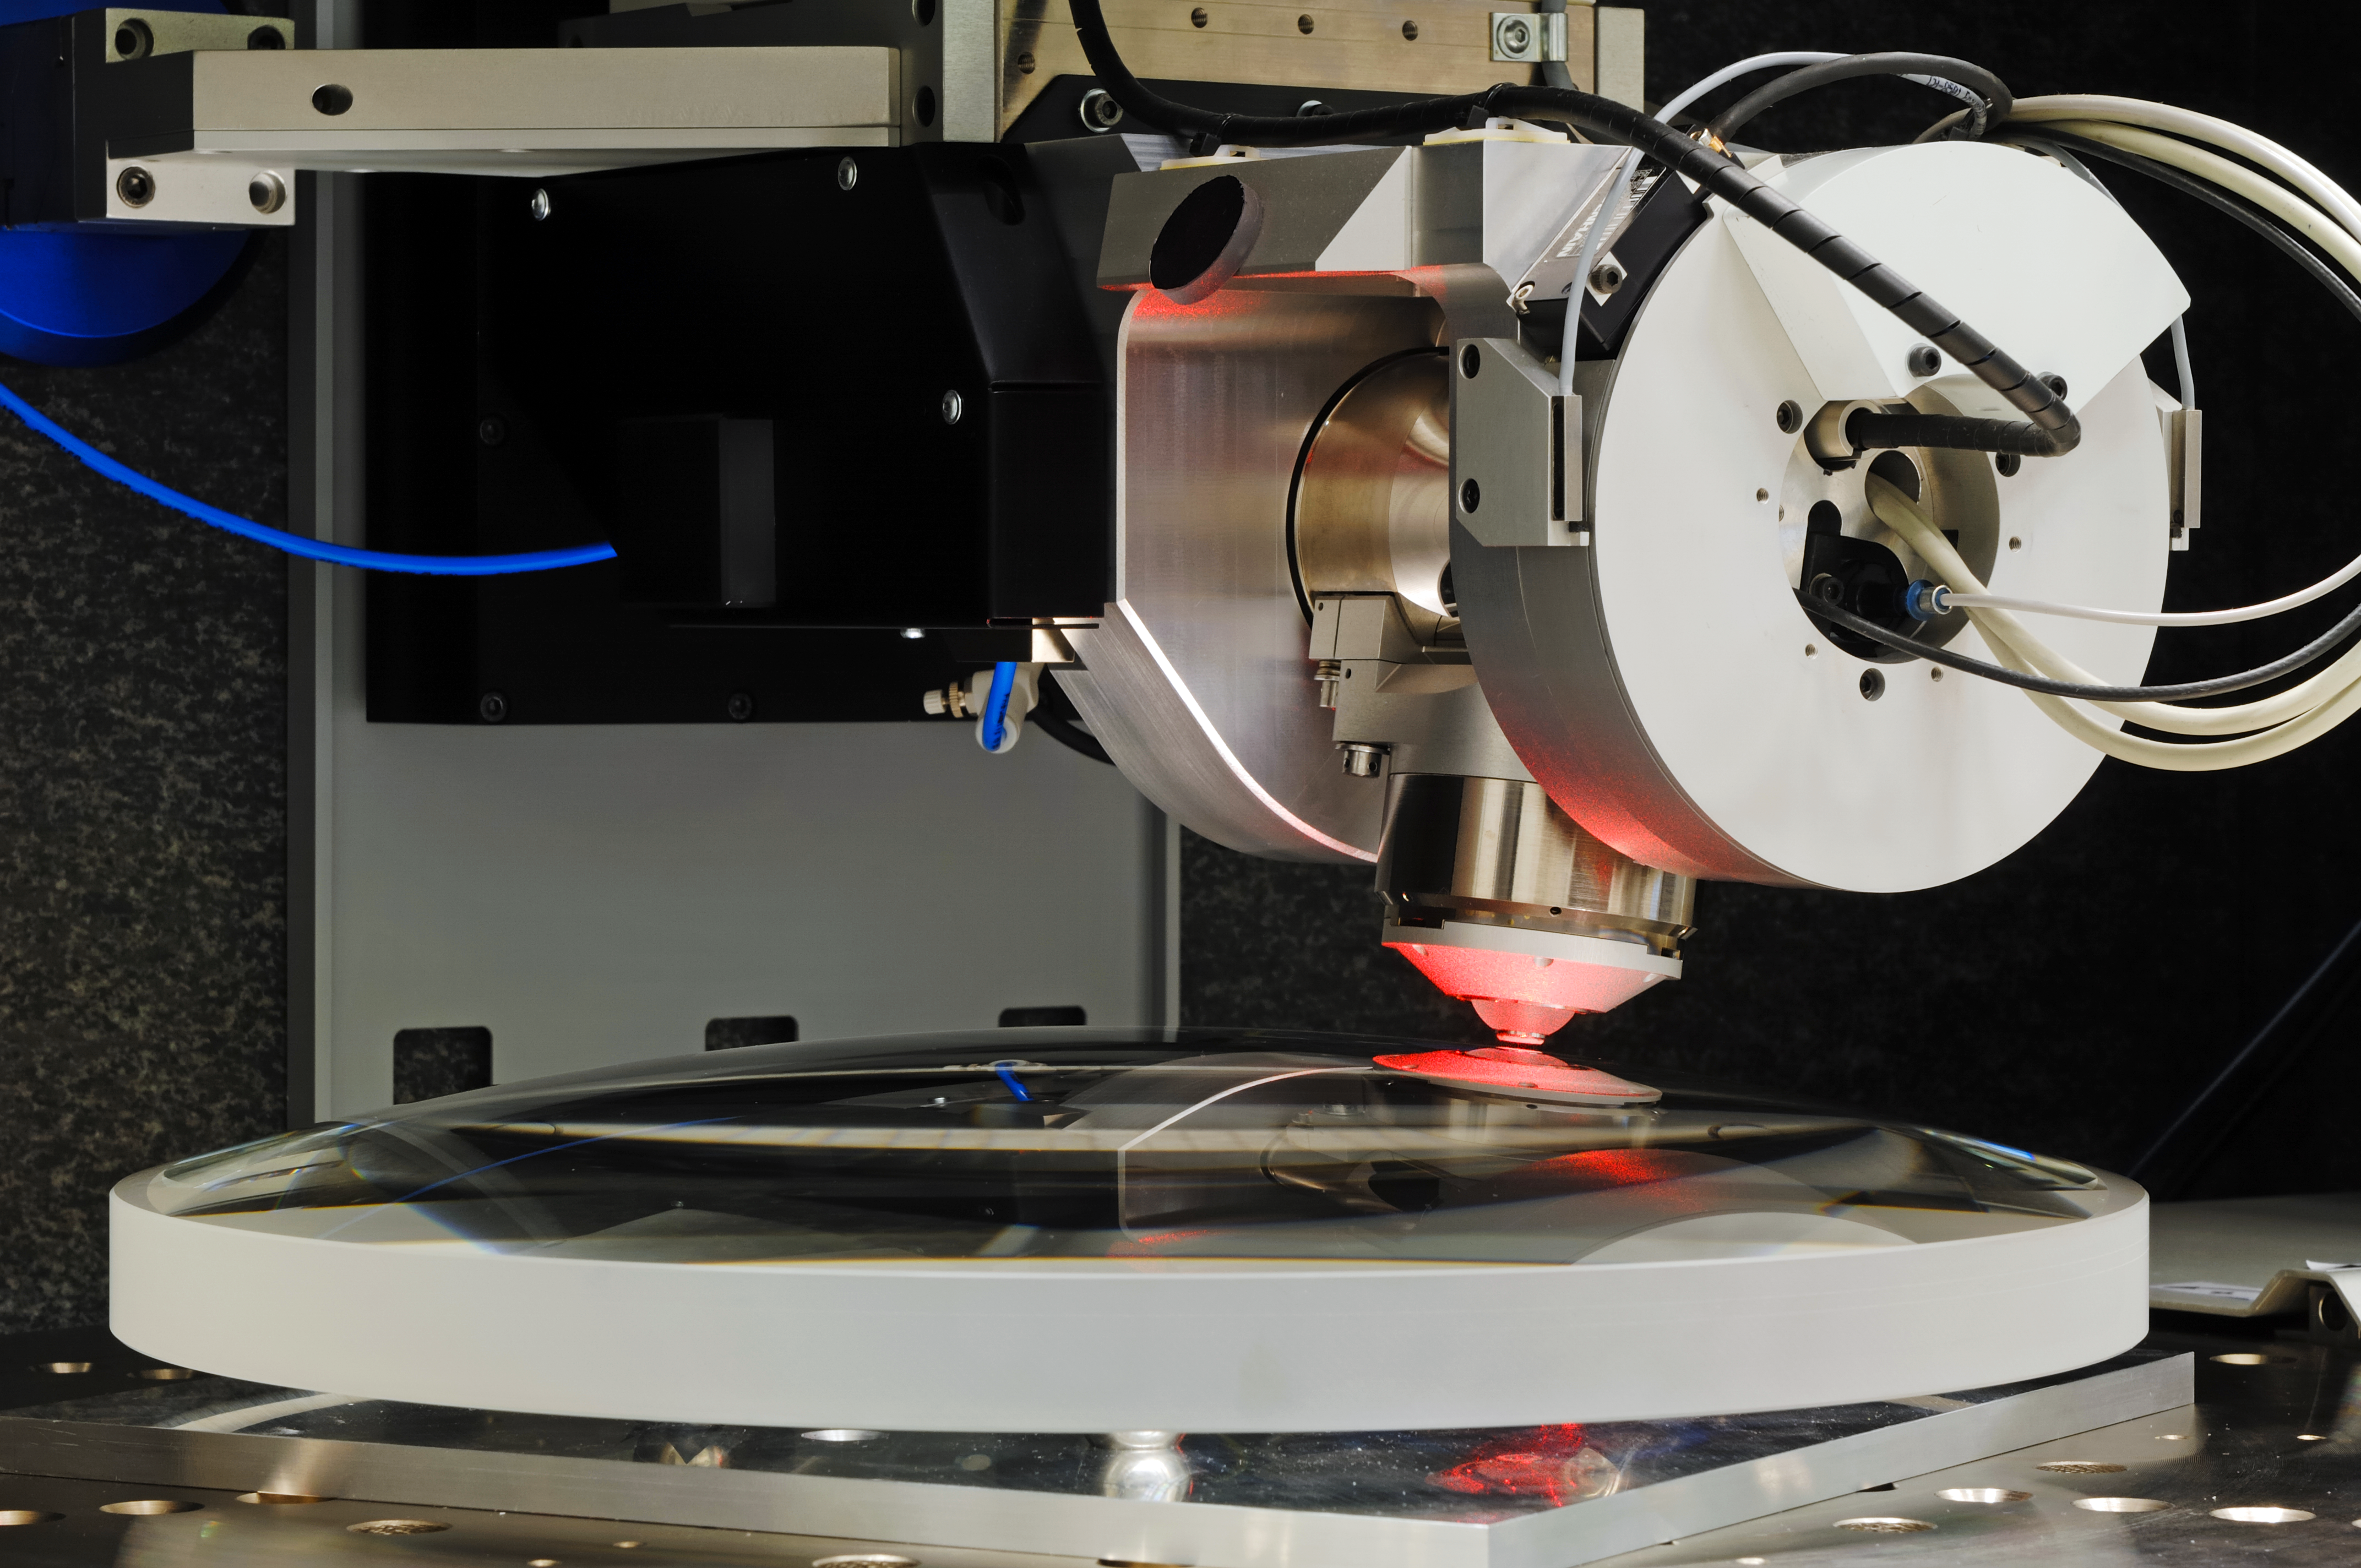

VLT 4LGSF OTA L2 lens measurement on NANOMEFOS

VLT 4LGSF OTA L2 lens measurement on NANOMEFOS Aspherical and freeform optics enable significant improvements in the performance of optical instruments for the semiconductor industry, medical applications, space, astronomy and other scientific research fields. Freeform optics results in fewer optical aberrations, and considerably reduces the number of components needed, which leads to better optical transmission, smaller dimensions and a lower instrument mass. Innovative designs are also made possible. Classical methods of measuring are not suitable for measuring these complex, asymmetric and strongly curved surfaces. To solve this problem TNO developed NANOMEFOS (Nanometer Accuracy Non-contact Measurement of Freeform Optical Surfaces), a device that can measure large freeform optics quickly and without contact at a measurement uncertainty of just a few nanometres. NANOMEFOS signifies a revolution for the manufacture of freeform optics. The object to be measured (which may also have non-rotational symmetry or an interrupted surface) is placed on a continually rotating, air-bearing spindle over which an optical probe moves enabling very high scanning speeds (up to 1.5 m/s). The position of the probe and the spindle are measured by an interferometry system and capacitive sensors relative to a silicon carbide metrology frame, thereby compensating the measurements for drift as well as static and dynamic position errors. More info at: www.tno.nl/vlt4lgsf and www.tno.nl/nanomefos

Credit: F. Kamphues/TNO/ESO